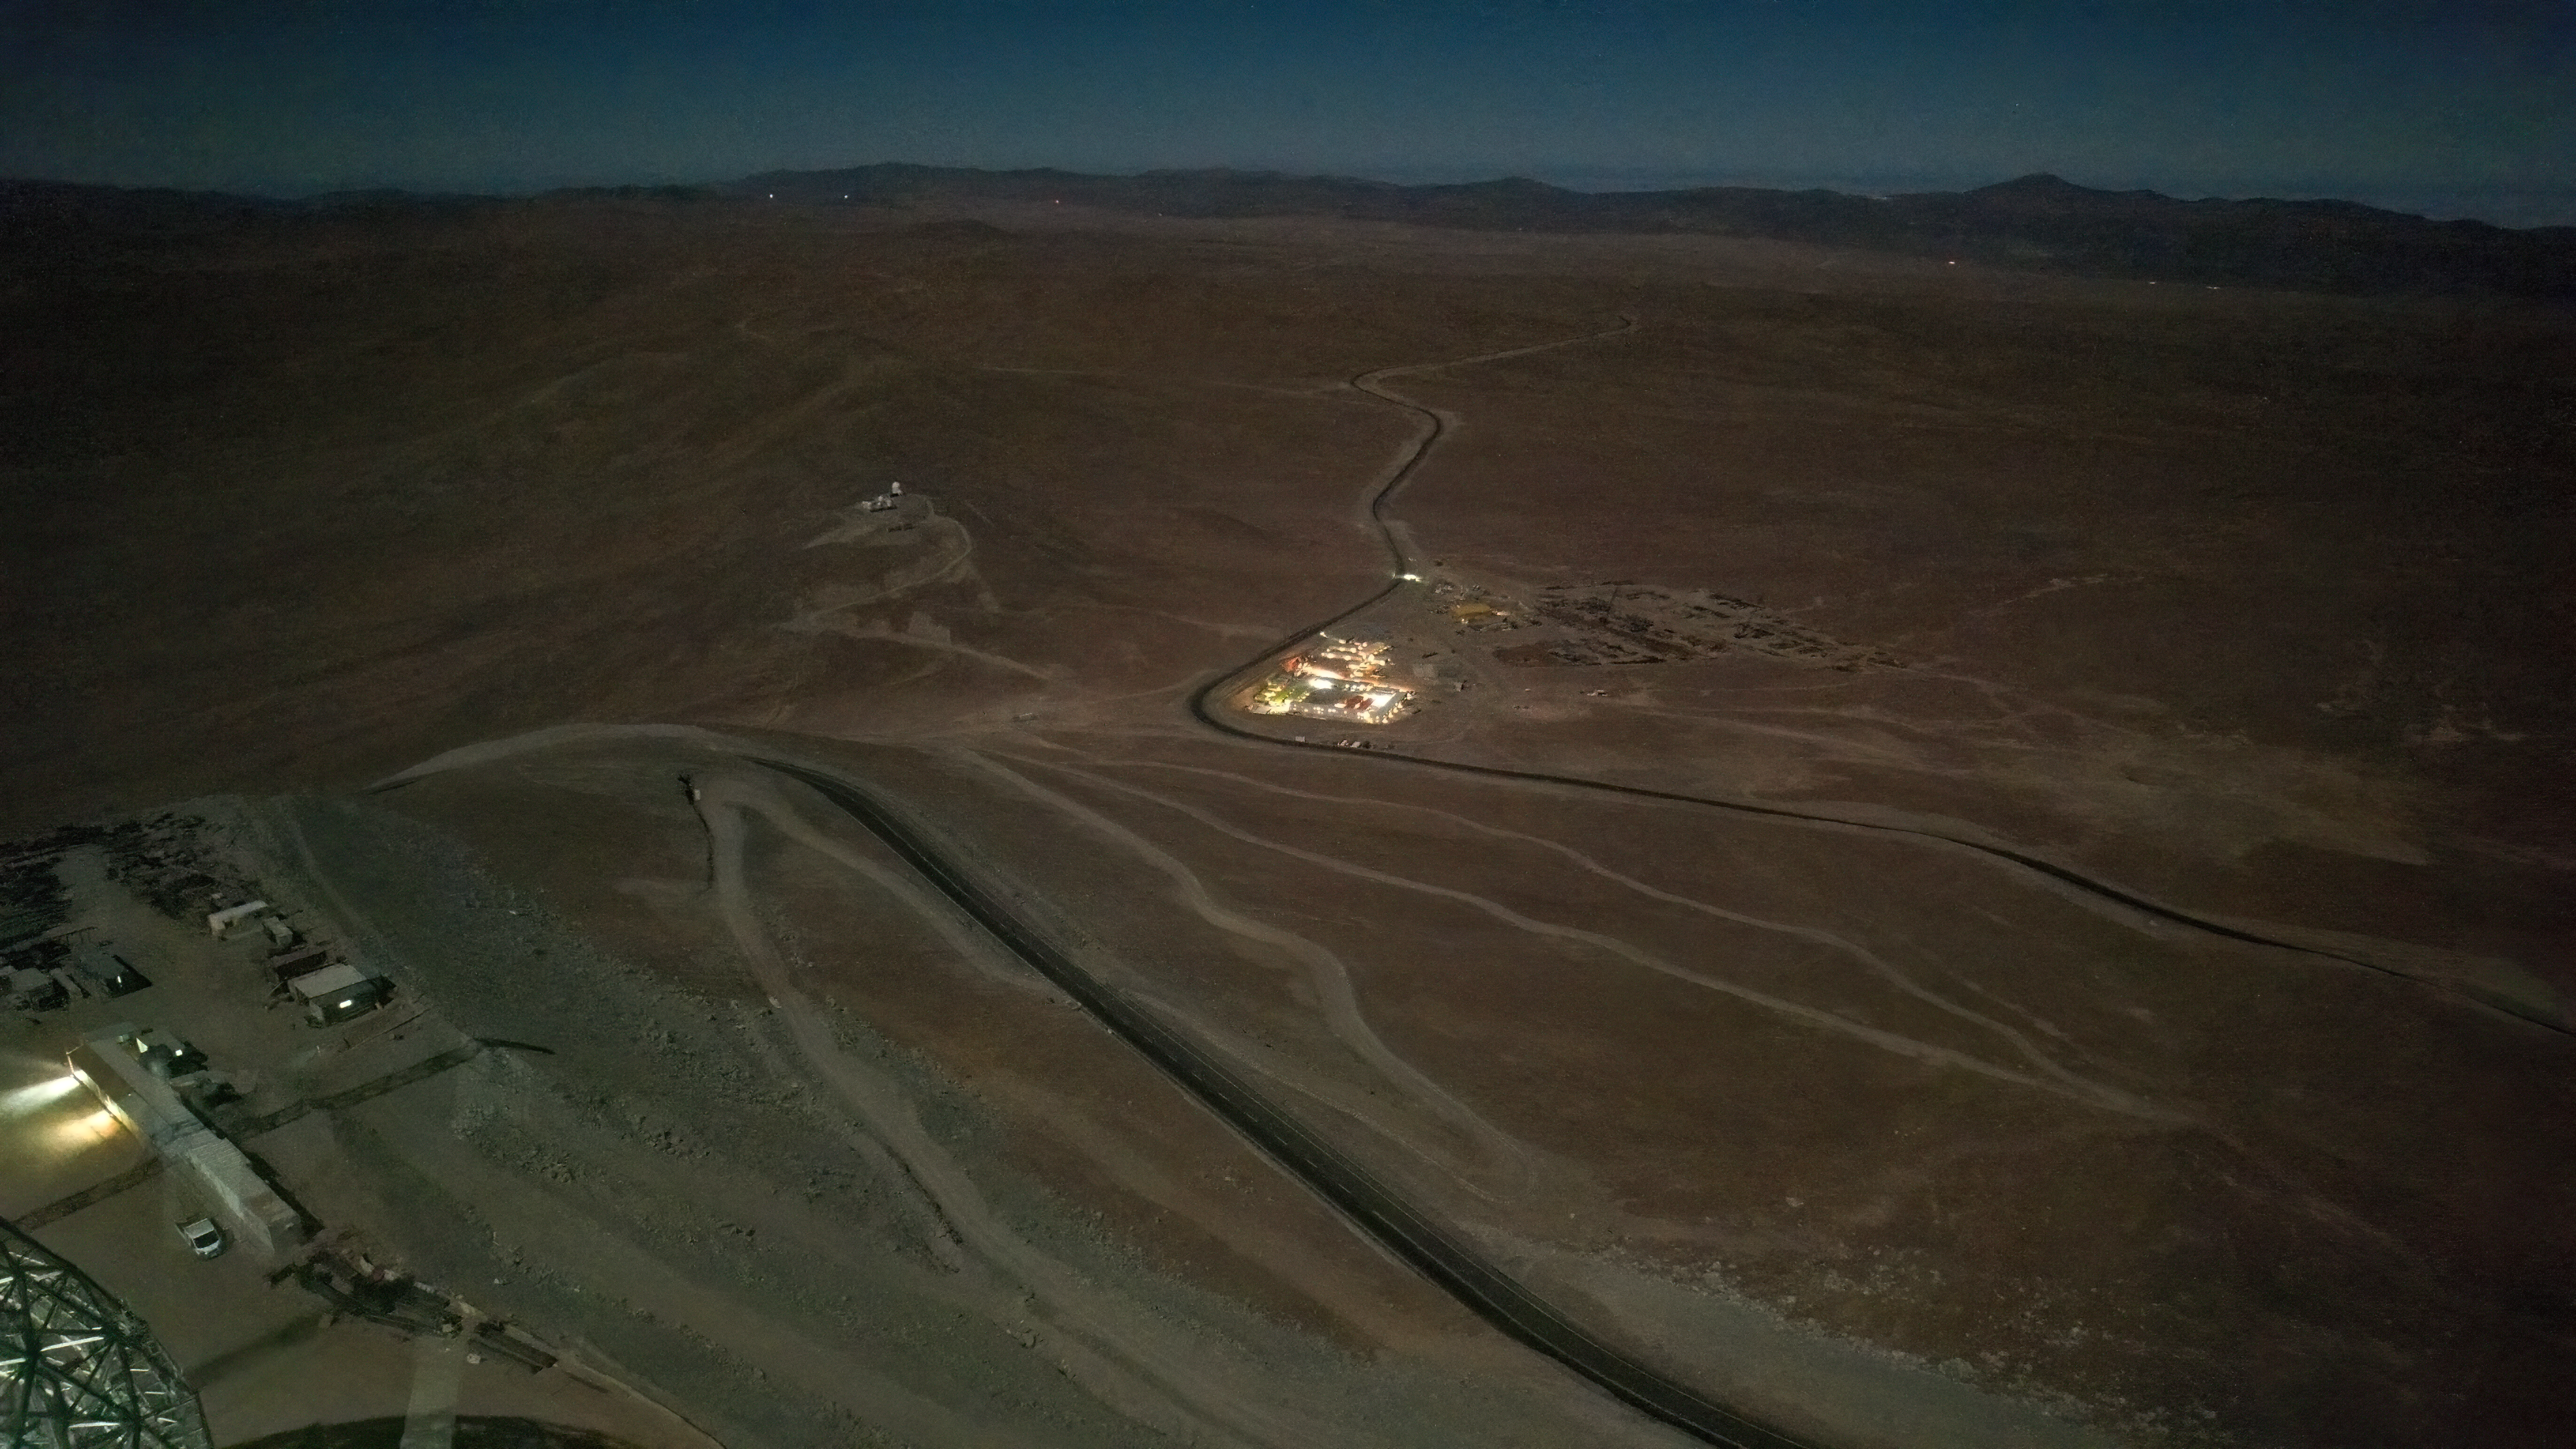

ELT base camp at night

This night-time photo taken from above Cerro Armazones, home of ESO’s Extremely Large Telescope (ELT), looks down the mountainside across the plains of Chile’s Atacama Desert. Lighting up the otherwise empty expanse of Chile’s Atacama Desert is the ELT base camp, 320 metres downhill, where the construction staff are lodging.

Credit: ESO/G. Vecchia